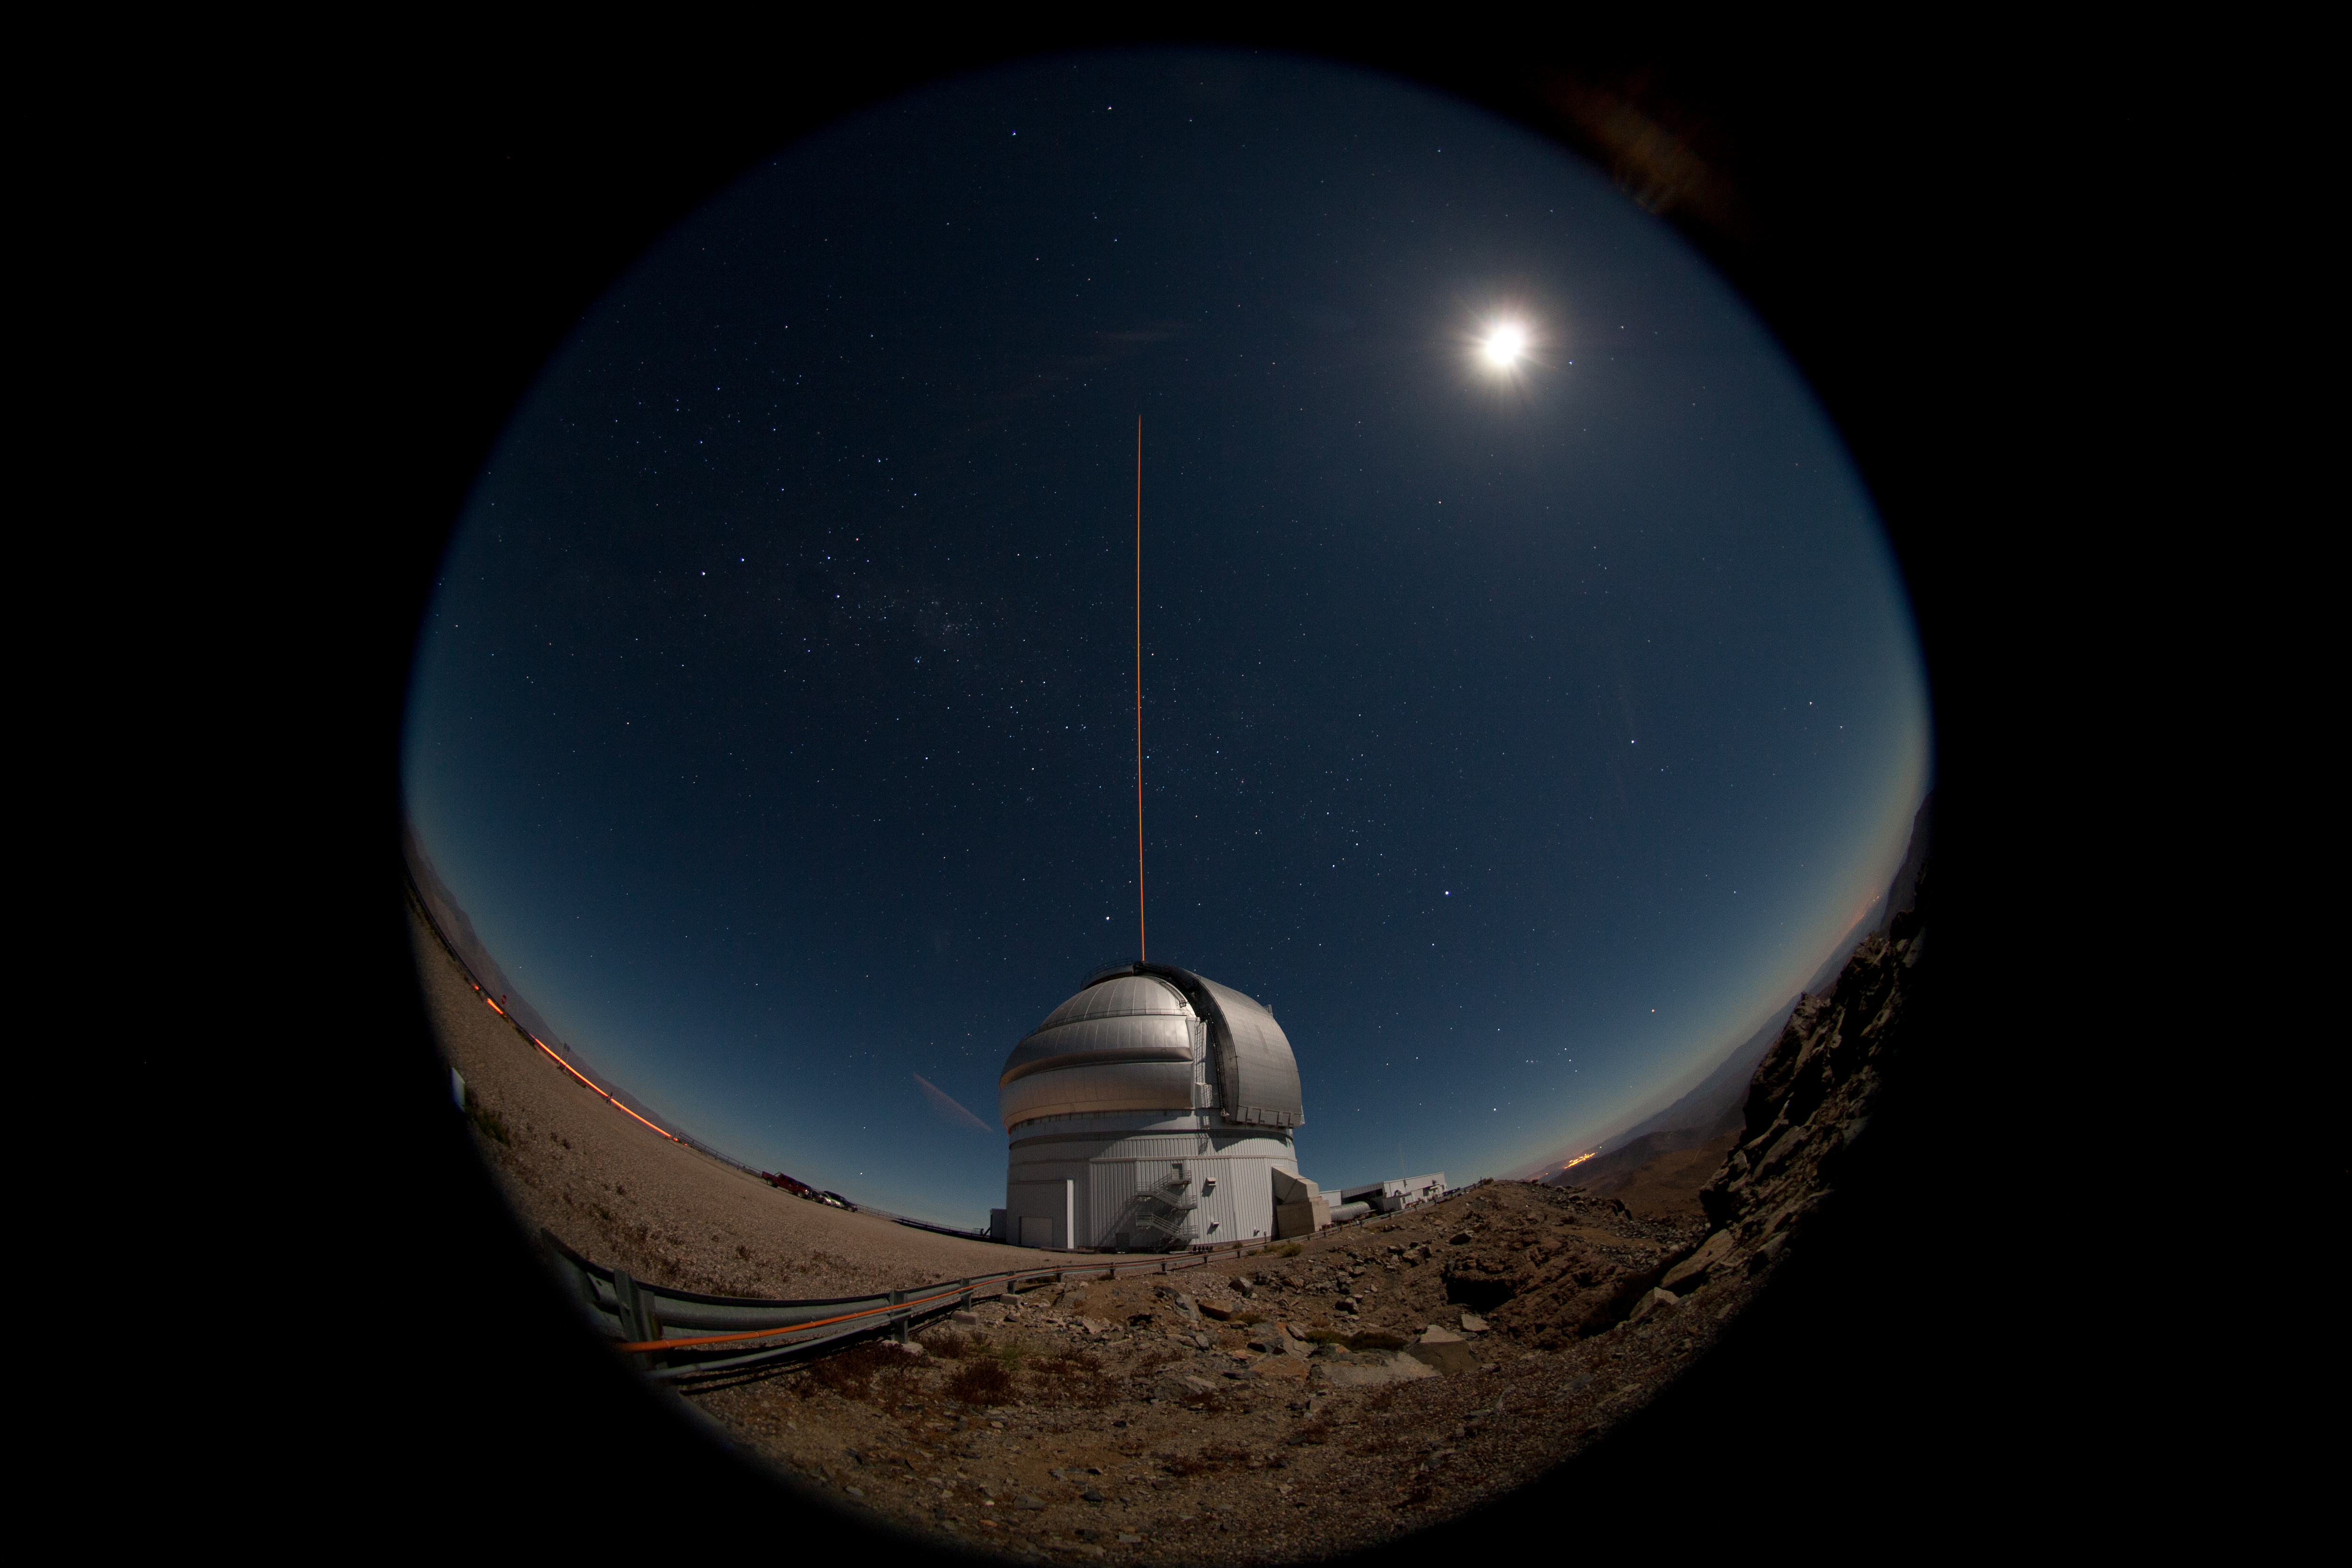

First propagation of GeMS

The Gemini South telescope on the night of January 21-22, 2011 during the first propagation of the GeMS laser guide star system on the sky. A bright gibbous moon illuminates the landscape for this 20-second fisheye lens view. Read more here.

Credit: NOIRLab/Gemini Observatory/AURA/M. Paredes